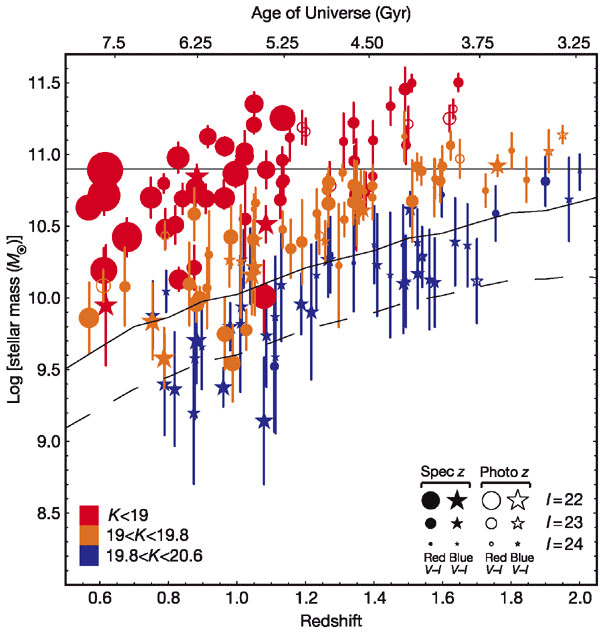

Stellar mass-redshift/age distribution of the GDDS galaxies

Stellar mass-redshift/age distribution of the GDDS galaxies. The color code (see key on lower left) show the observed K-band magnitude of the galaxies. Circle/star shape symbols denote objects respectively redder or bluer in V-I than a model Sbc spiral galaxy template. Symbol size is keyed to the I-band magnitude. The horizontal line denotes the characteristic Schechter mass scale in the local universe. These results show that red, old galaxies make a large contribution (30%) to the stellar mass in the Universe at the redshift range of 1.2 < z < 1.8.

Credit: International Gemini Observatory/NOIRLab/NSF/AURA